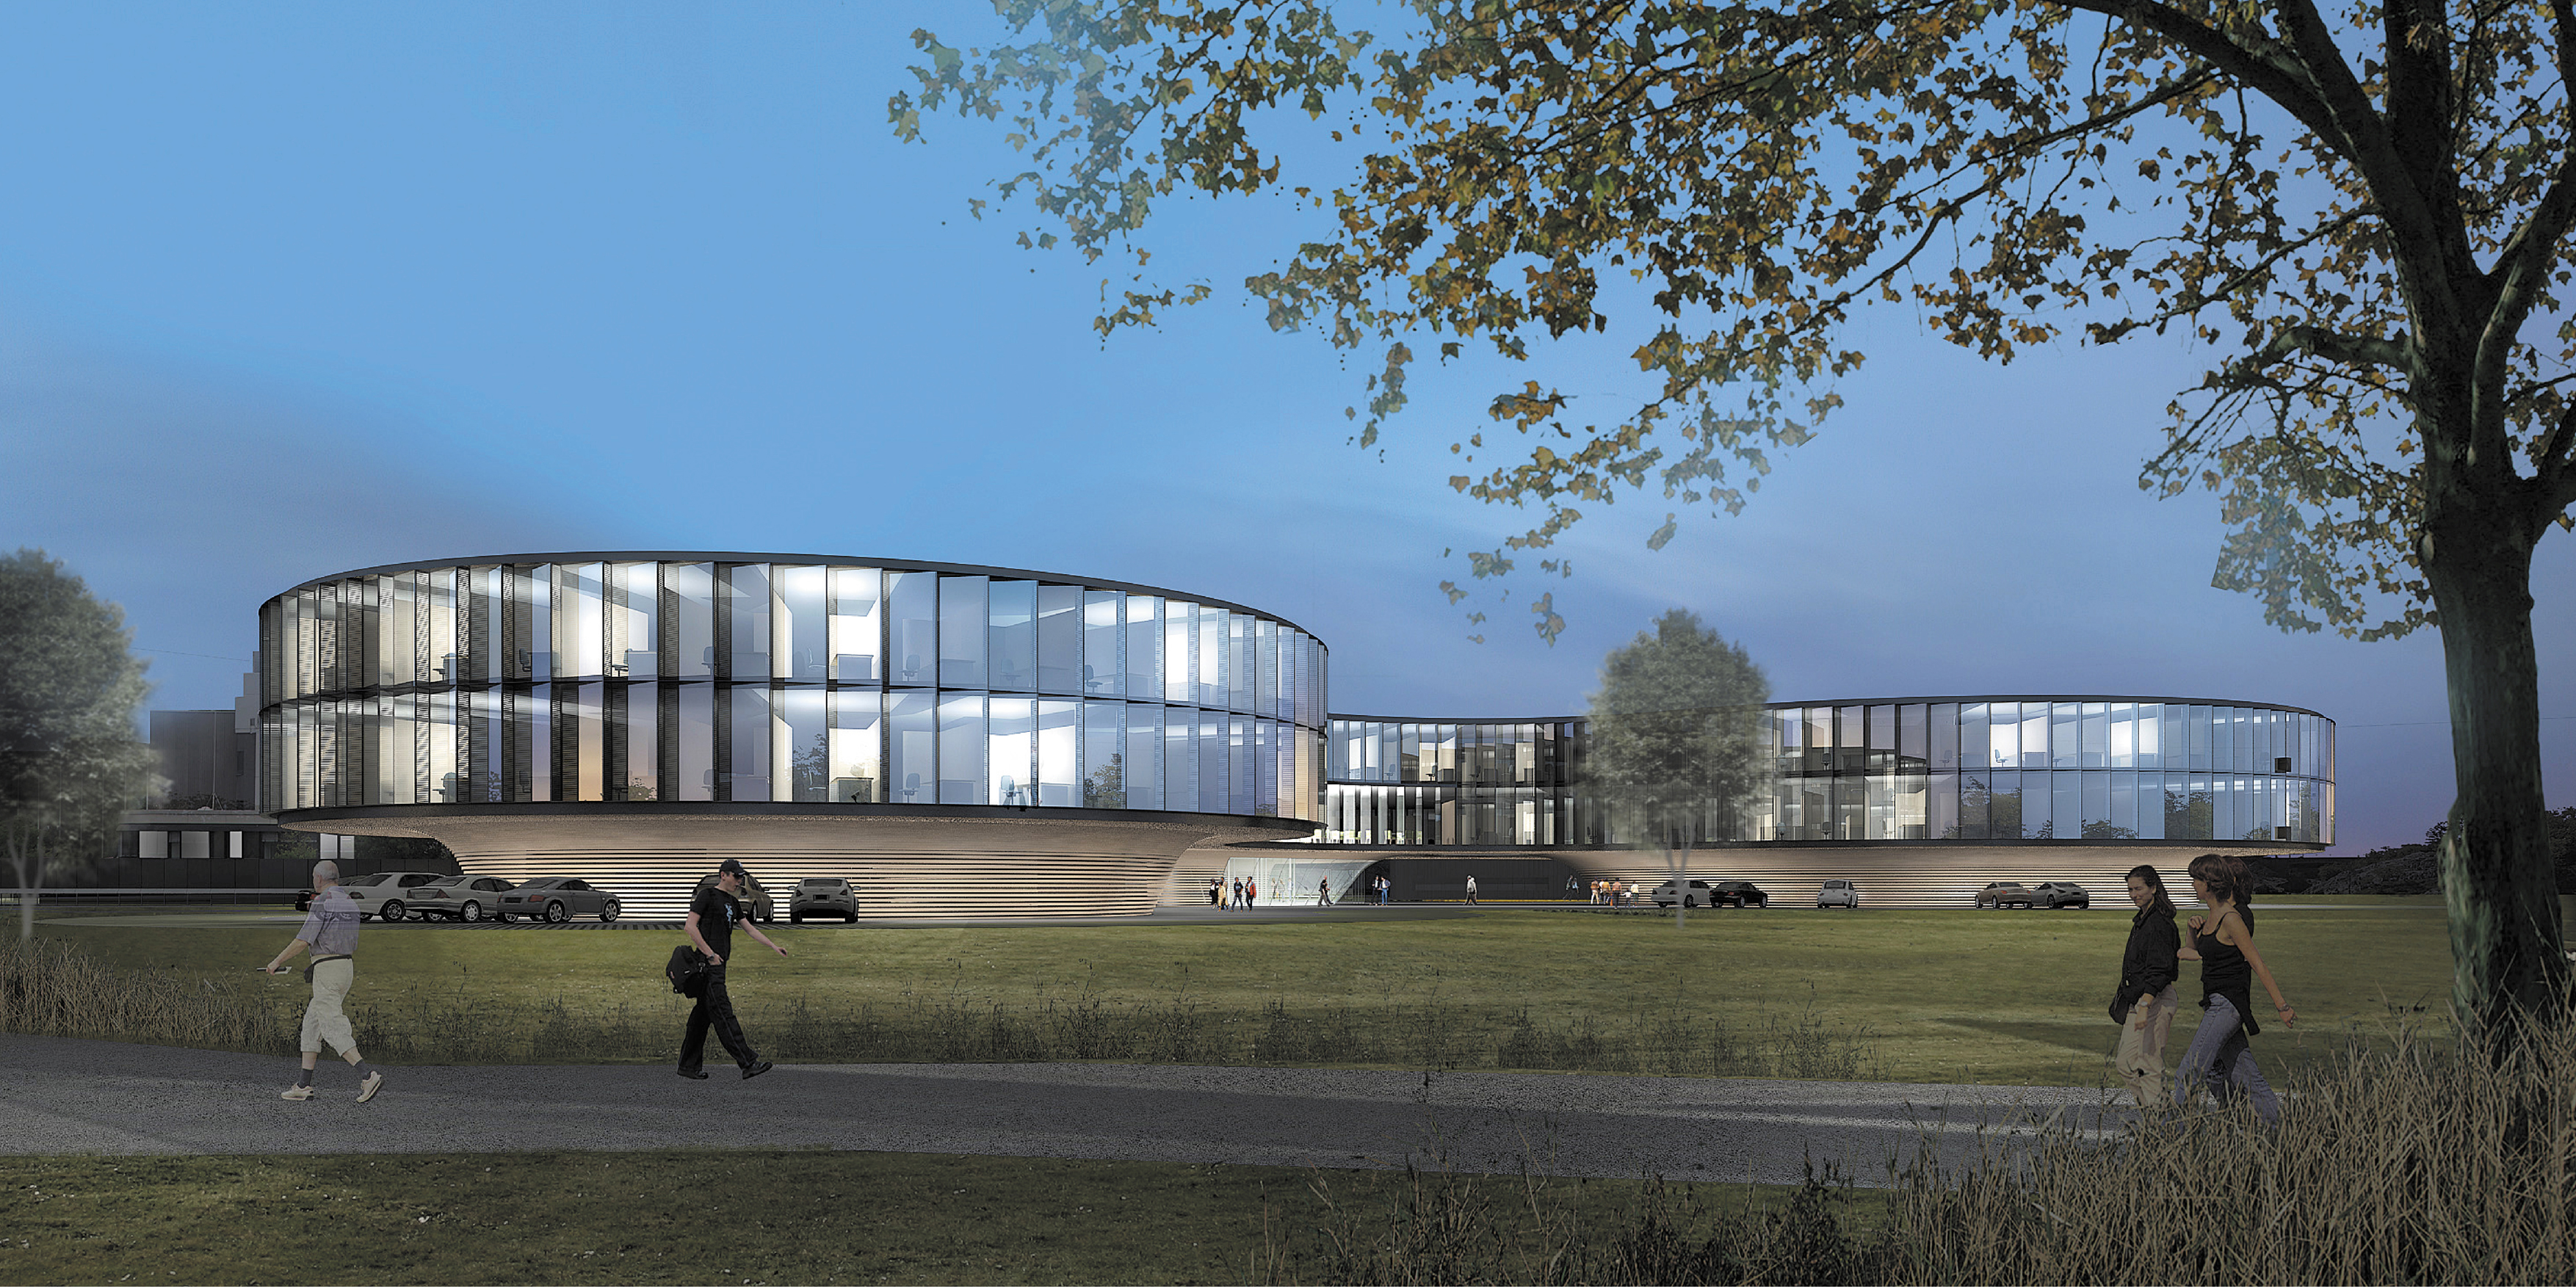

Architect’s rendering of the new ESO Headquarters Extension (evening view)

This artist’s rendering shows how the extension of the ESO Headquarters in Garching, Germany will look when completed towards the end of 2013. The innovatively styled new office building was designed by architects Auer+Weber. It will help to house the growing number of Garching staff, and be the cradle of the technological innovations needed for ESO’s ambitious projects such as the European Extremely Large Telescope.

Credit: ESO/Auer+Weber